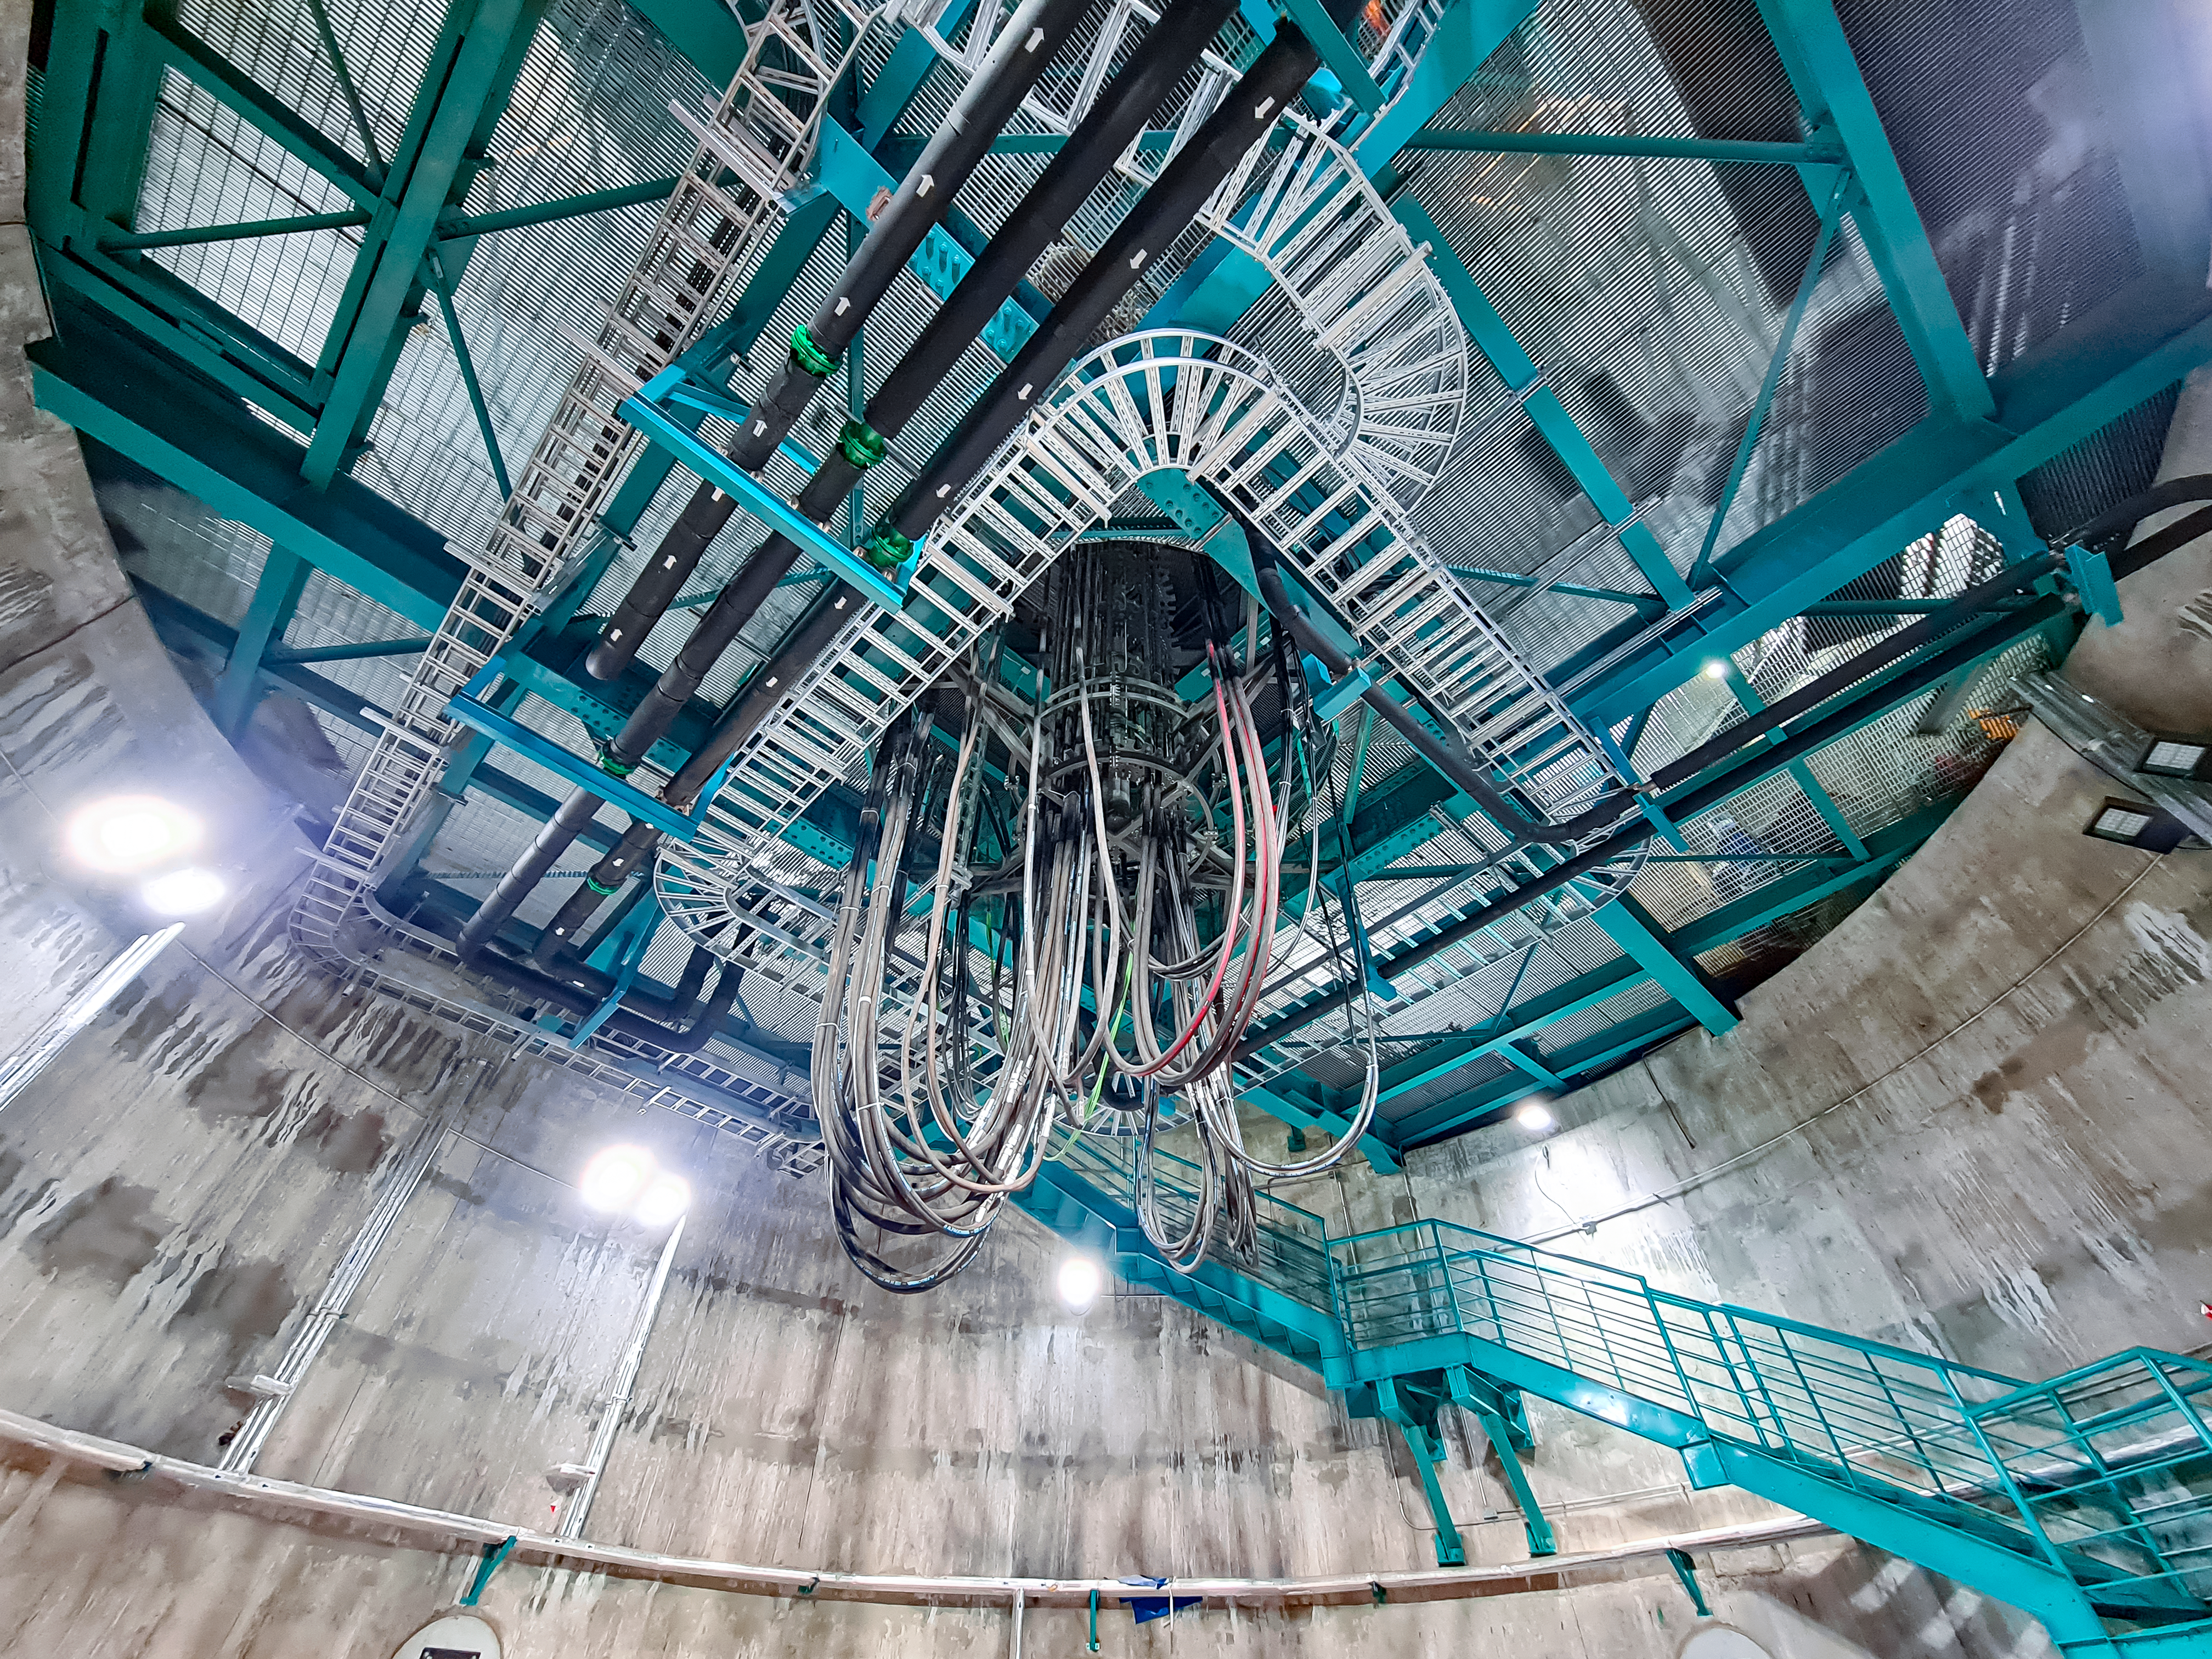

Inside the dome of the Vera C. Rubin Observatory

Inside the dome of the Vera C. Rubin Observatory in July 2021.

Credit: Rubin Observatory/NSF/AURA